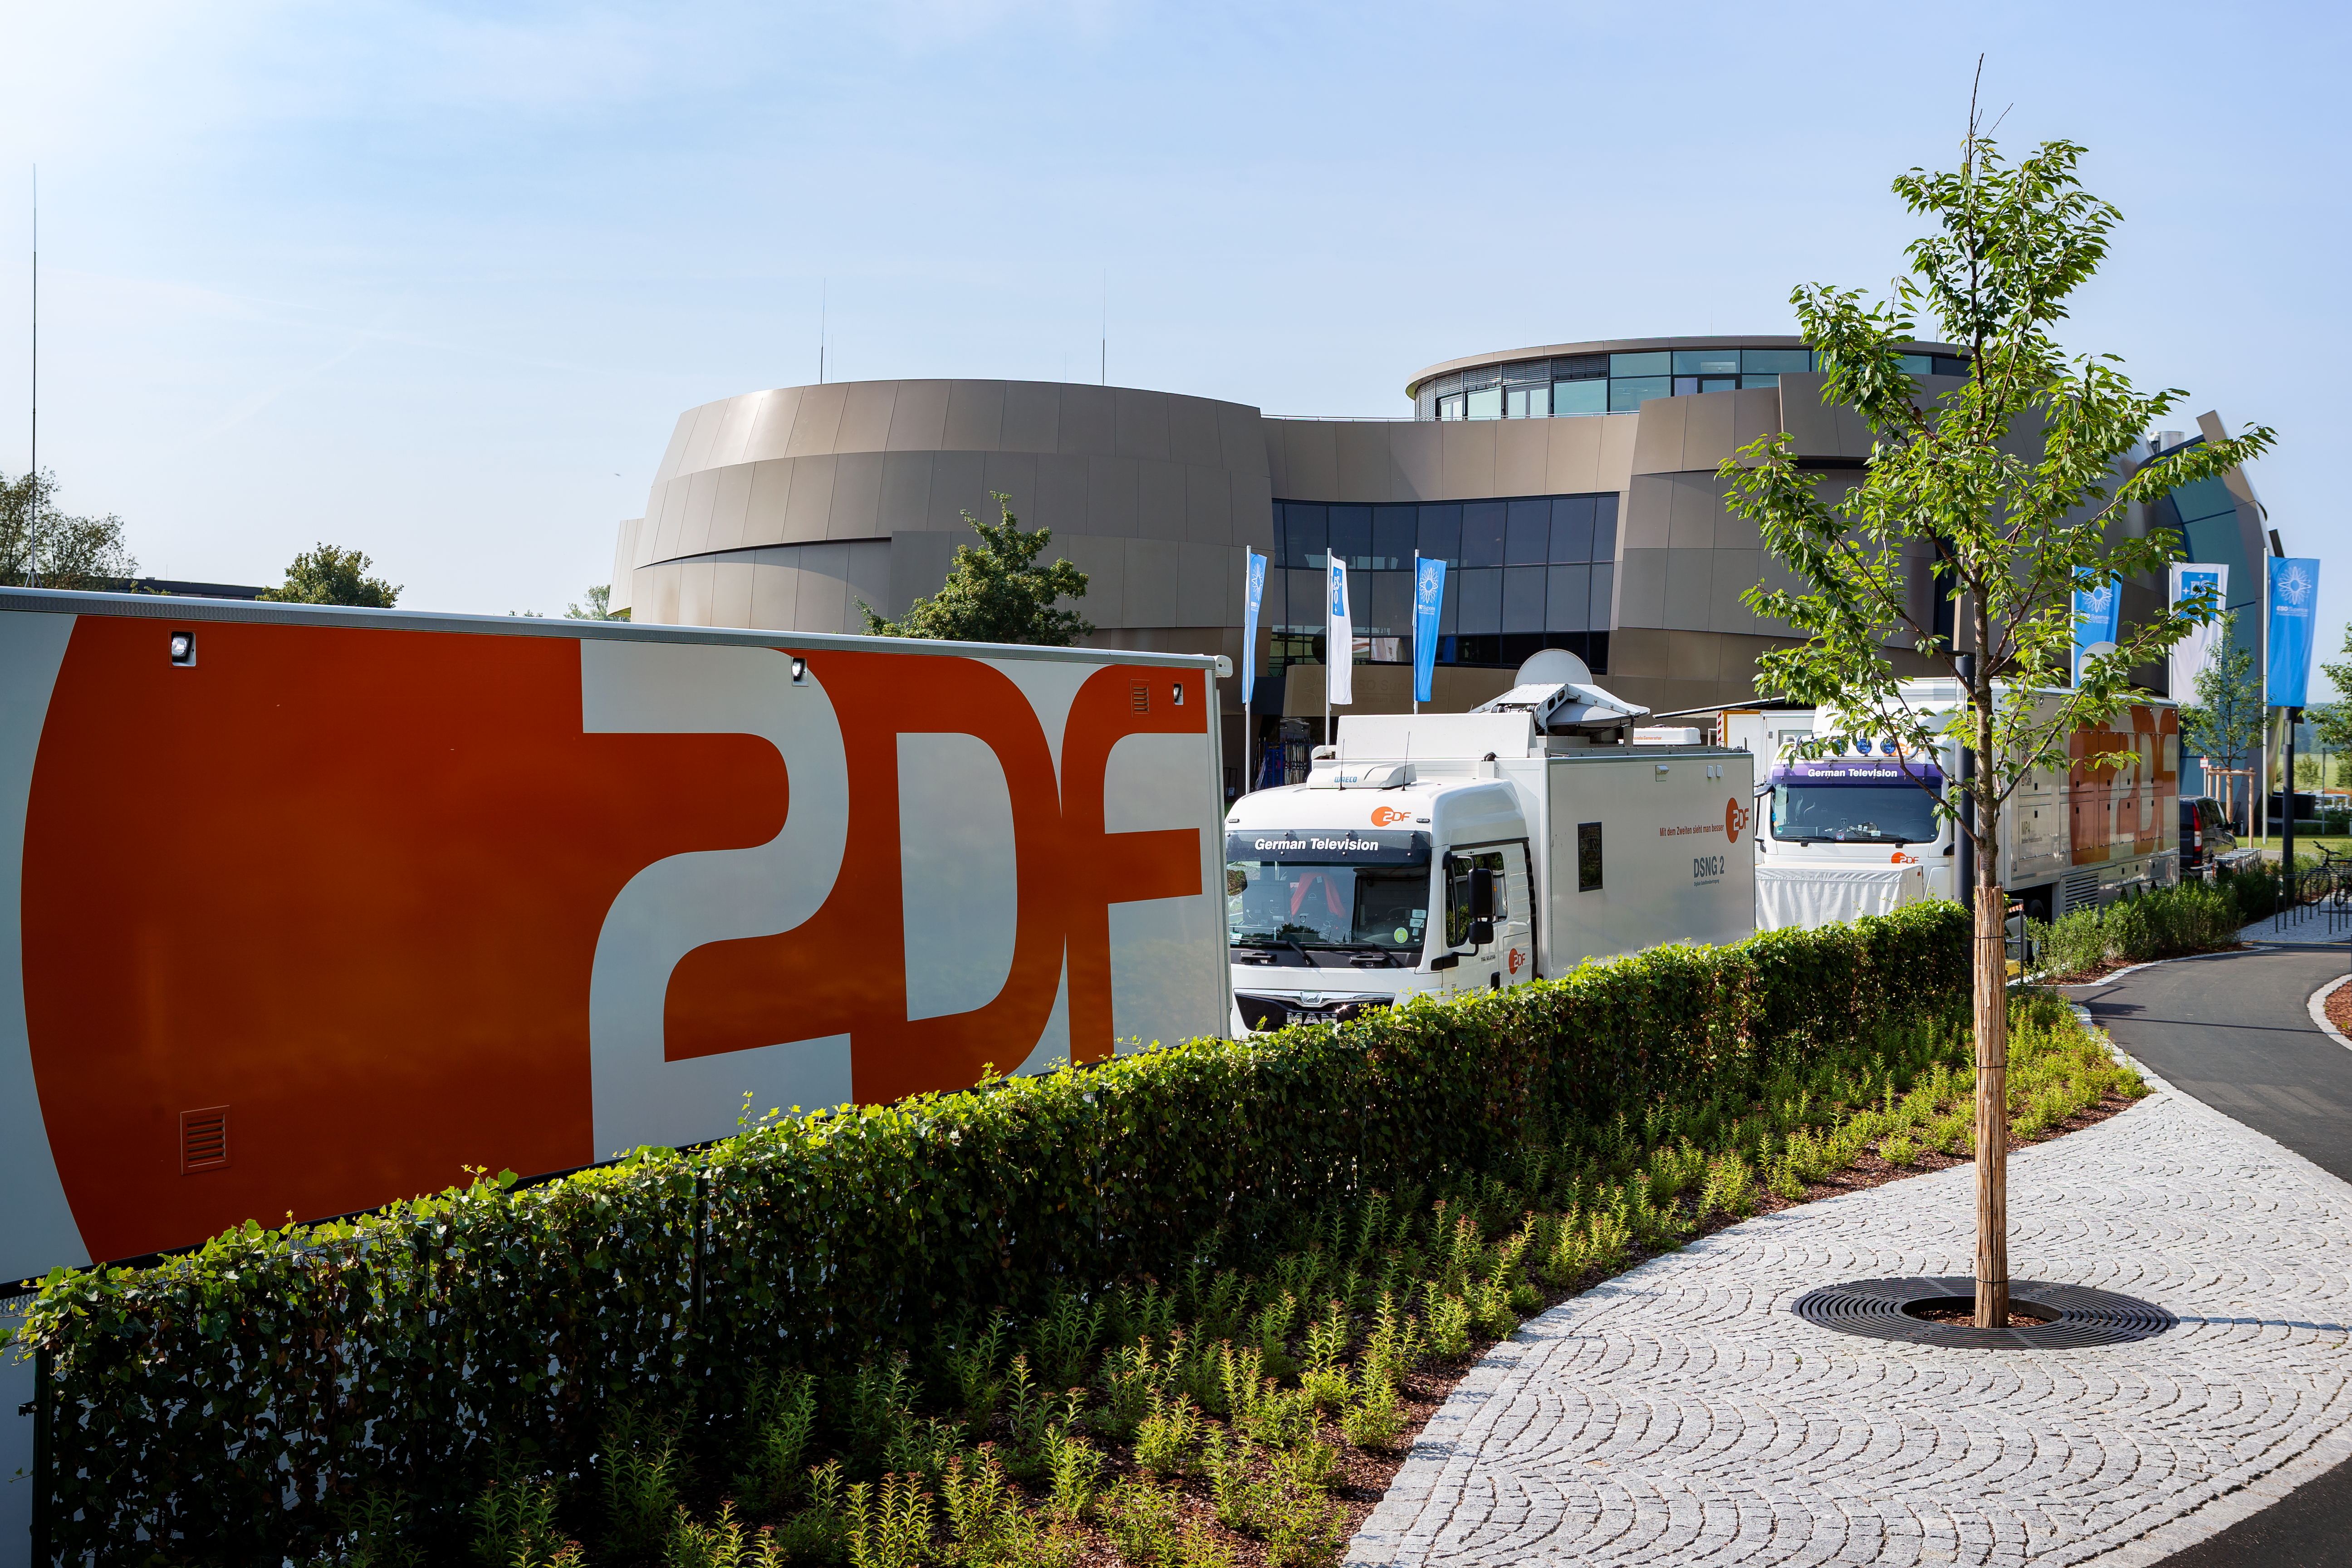

TV crew prepare the ESO Supernova

On 6 June 2018, the television crew from ZDF filmed a live show at the ESO Supernova Planetarium & Visitor Centre. The show was titled Die Nacht der Raumfahrt. It was all about space travel and consisted of several talks and interviews. In this image the television crew's vans can be seen parked outside the ESO Supernova whilst they set up all of the television equipment inside.

Credit: ESO